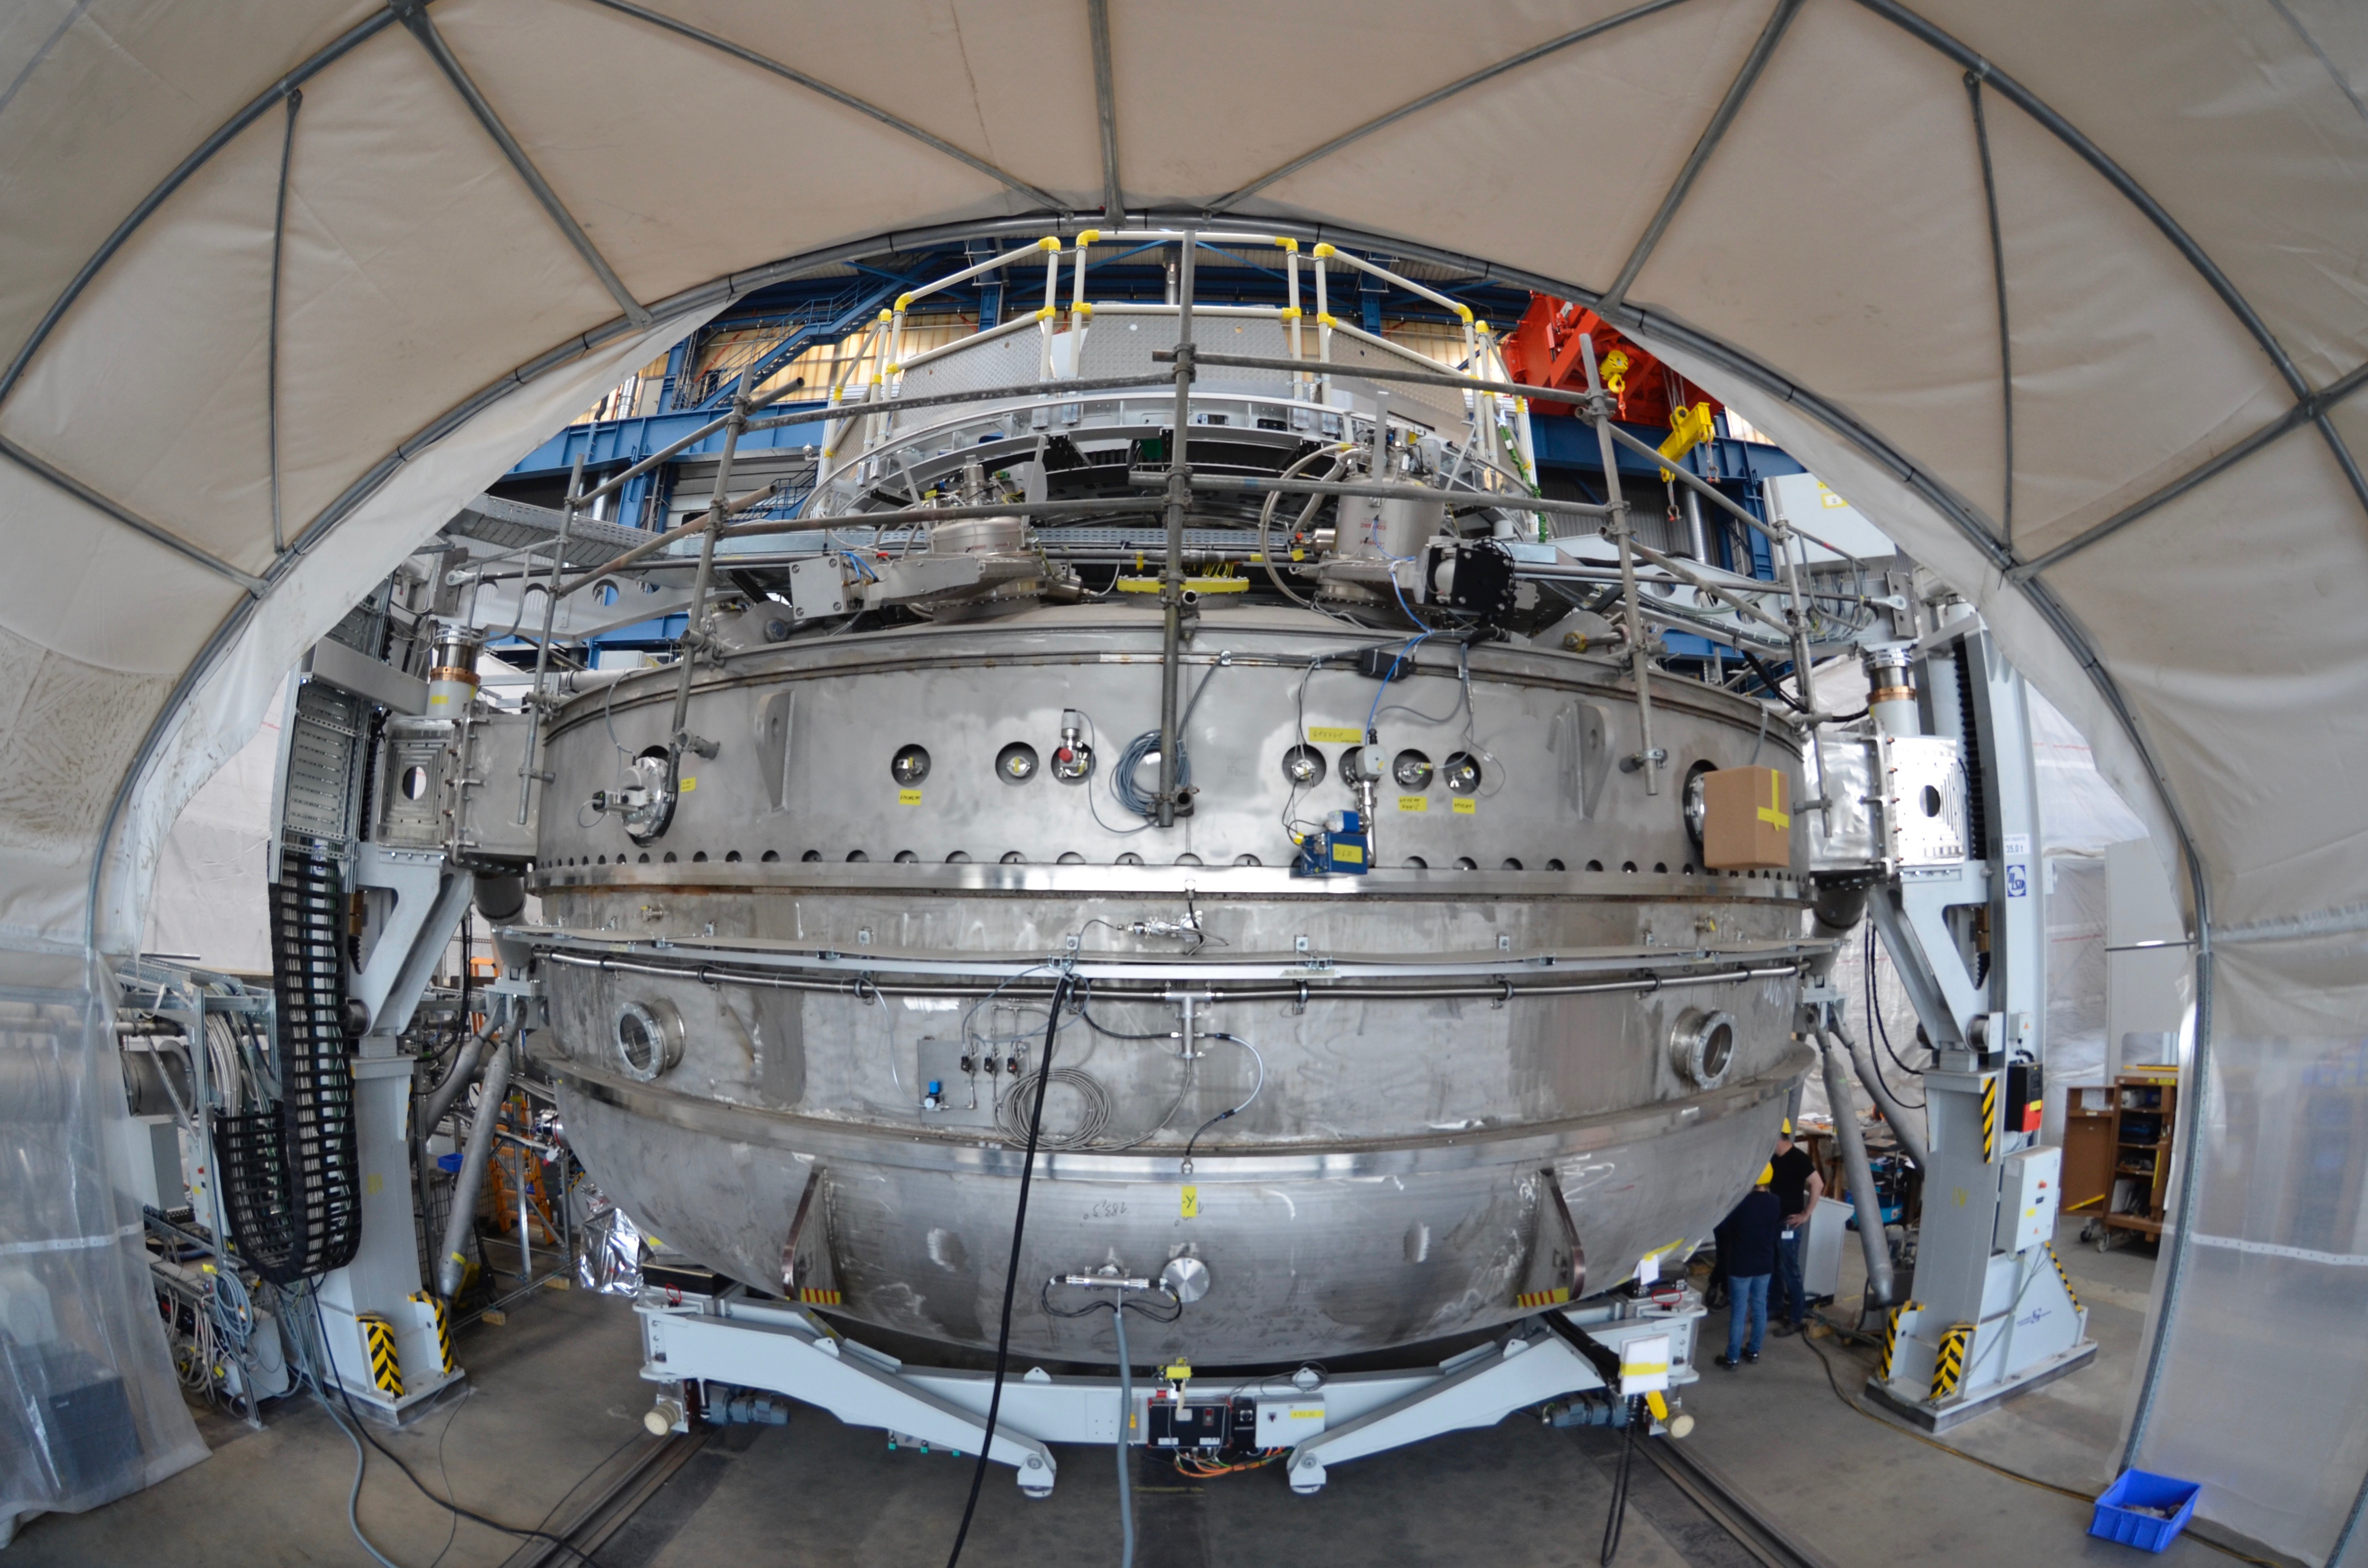

Coating Plant Review

An LSST team visited the Coating Plant vendor Von Ardenne in Germany in mid-June to confirm coating functionality and to approve packaging and shipment of the Coating Plant to Chile. As a result of this successful visit, transport arrangements are underway; a vessel to transport the Coating Plant has been booked for August 22, 2018. The Washing Station, another deliverable in the Coating Plant contract, shipped on June 24 and is now in transit to Chile.

Credit: Rubin Observatory/NSF/AURA